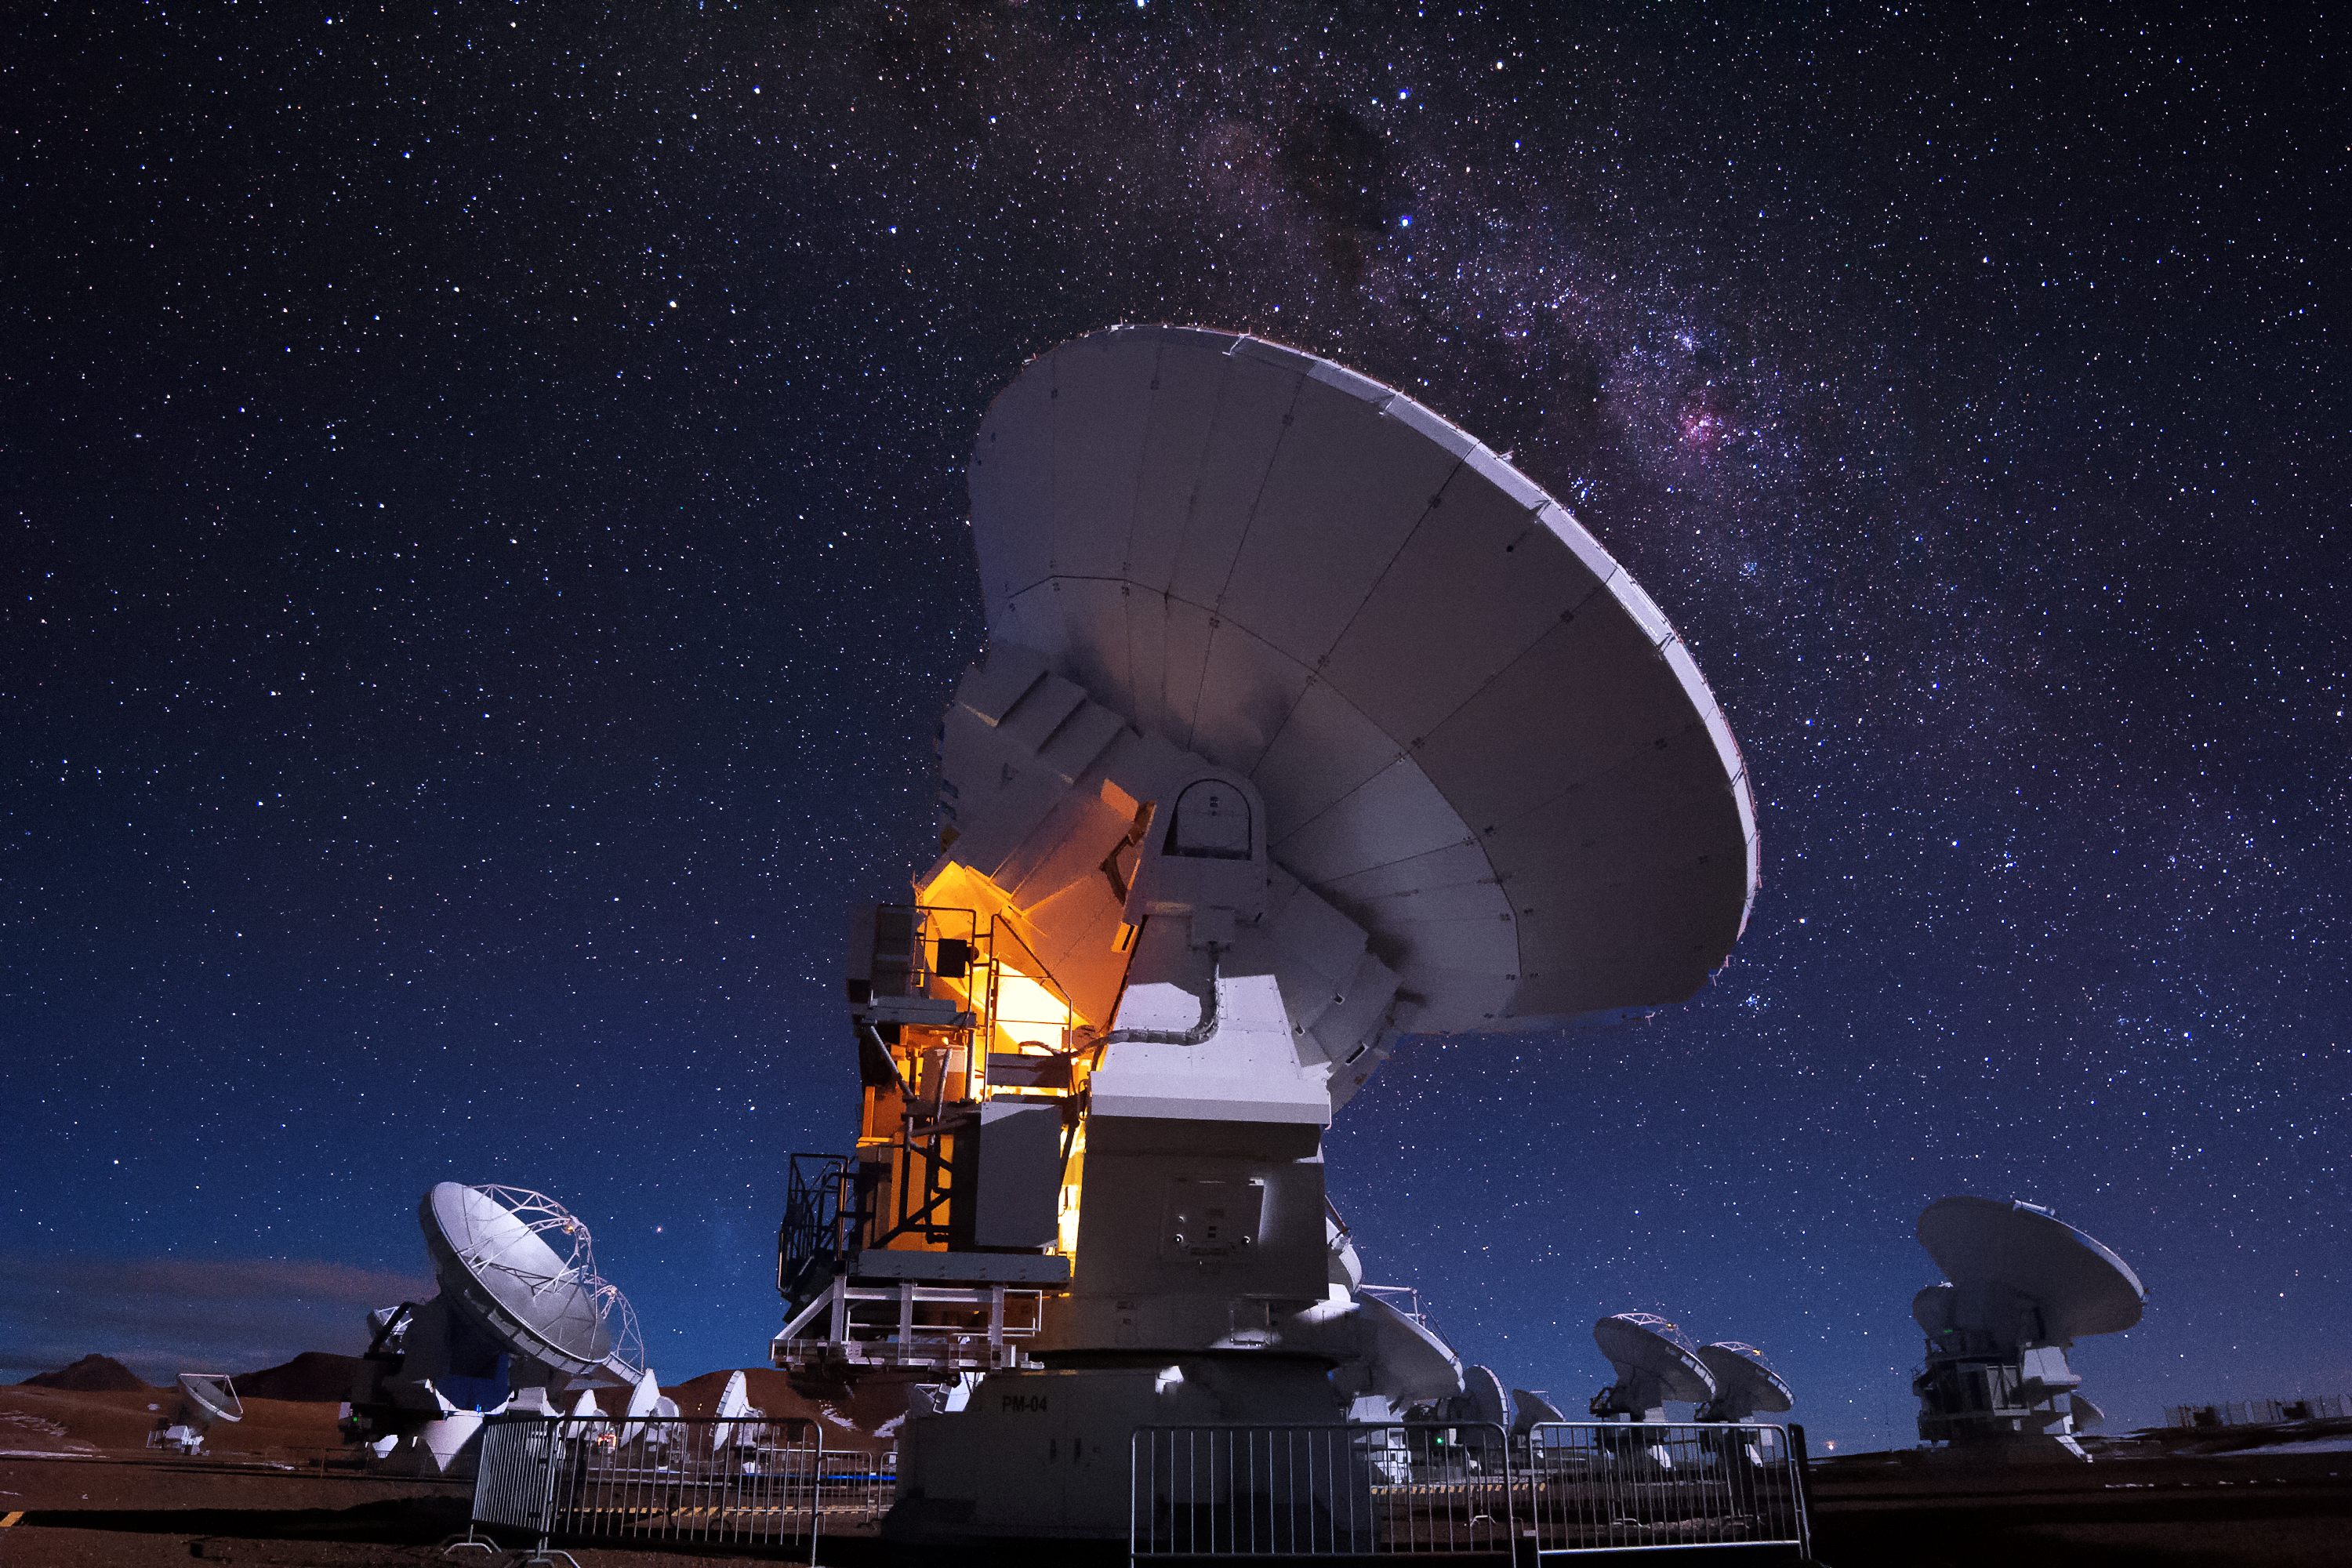

Carina Nebula over the Chajnantor plateau

The Atacama Large Millimeter/submillimeter Array (ALMA) radio telescopes admire the night sky above the Chajnantor plateau. The distinct, pink Carina Nebula can be seen to the right of the forefront antenna.

Credit: R. Vek Durán Barreiro/ESO